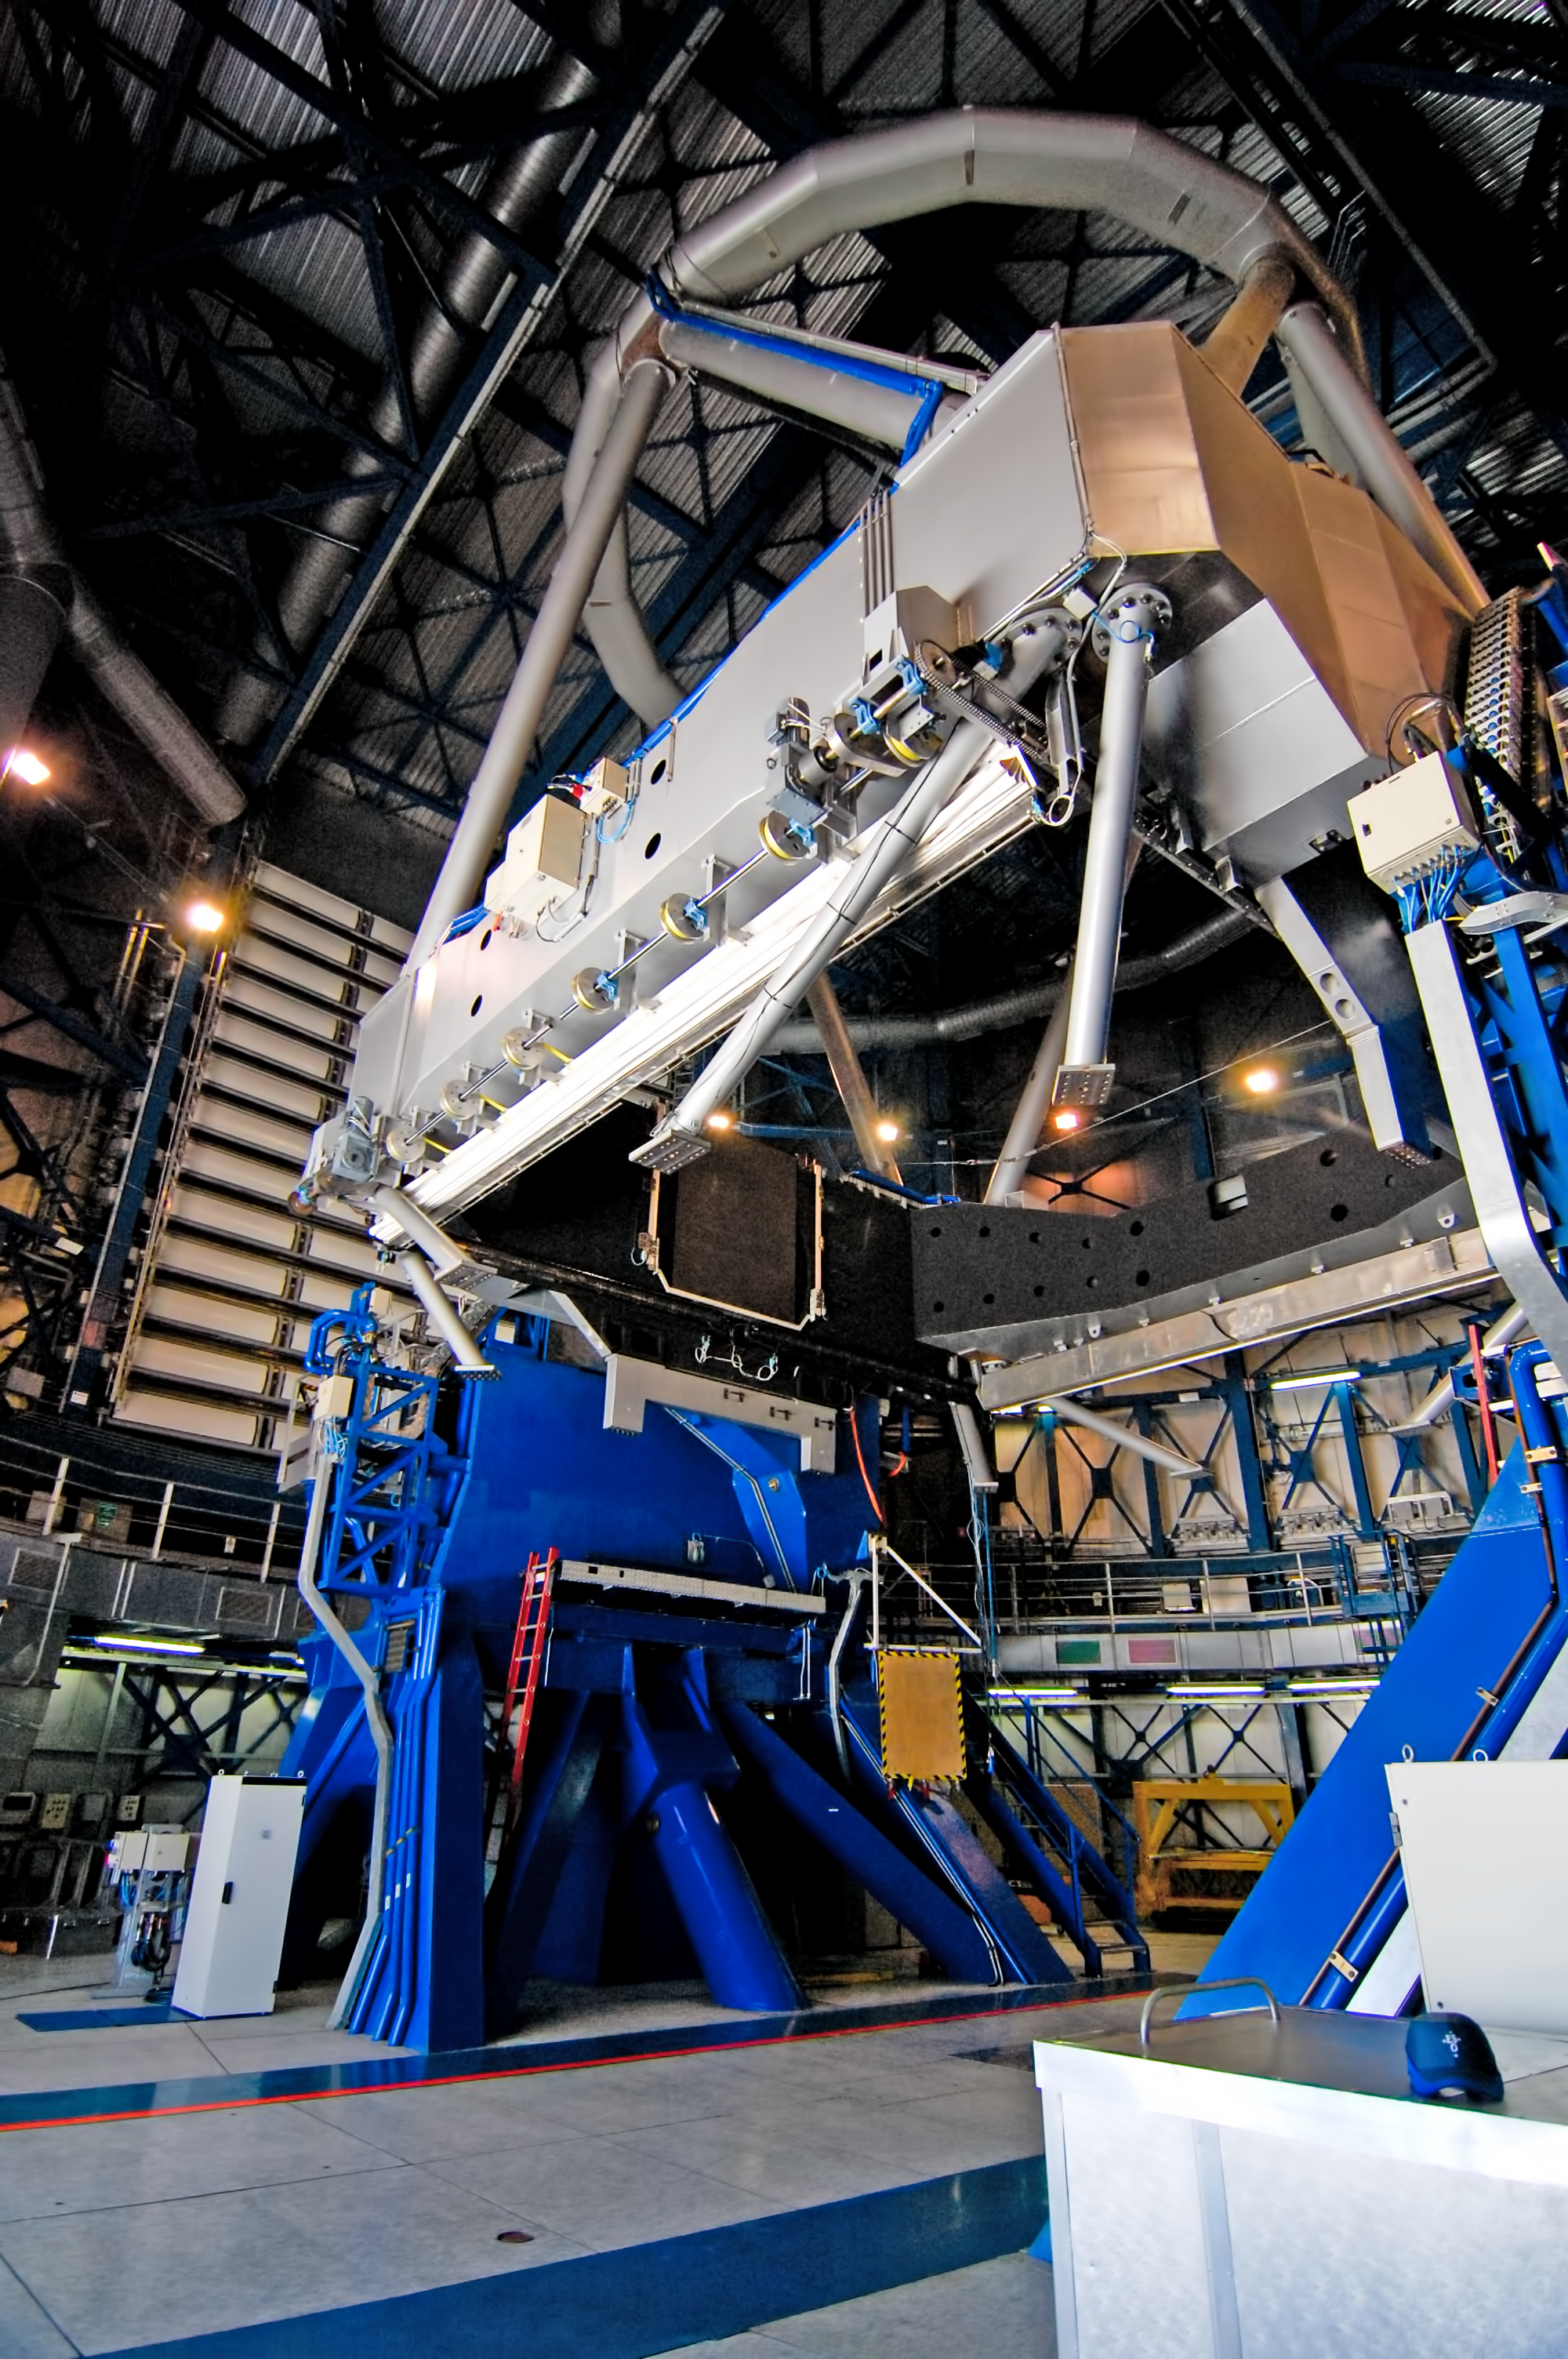

Correct positioning

Positioning telescope equipment must be done with extreme precision.

Credit: G. Brammer/ESO